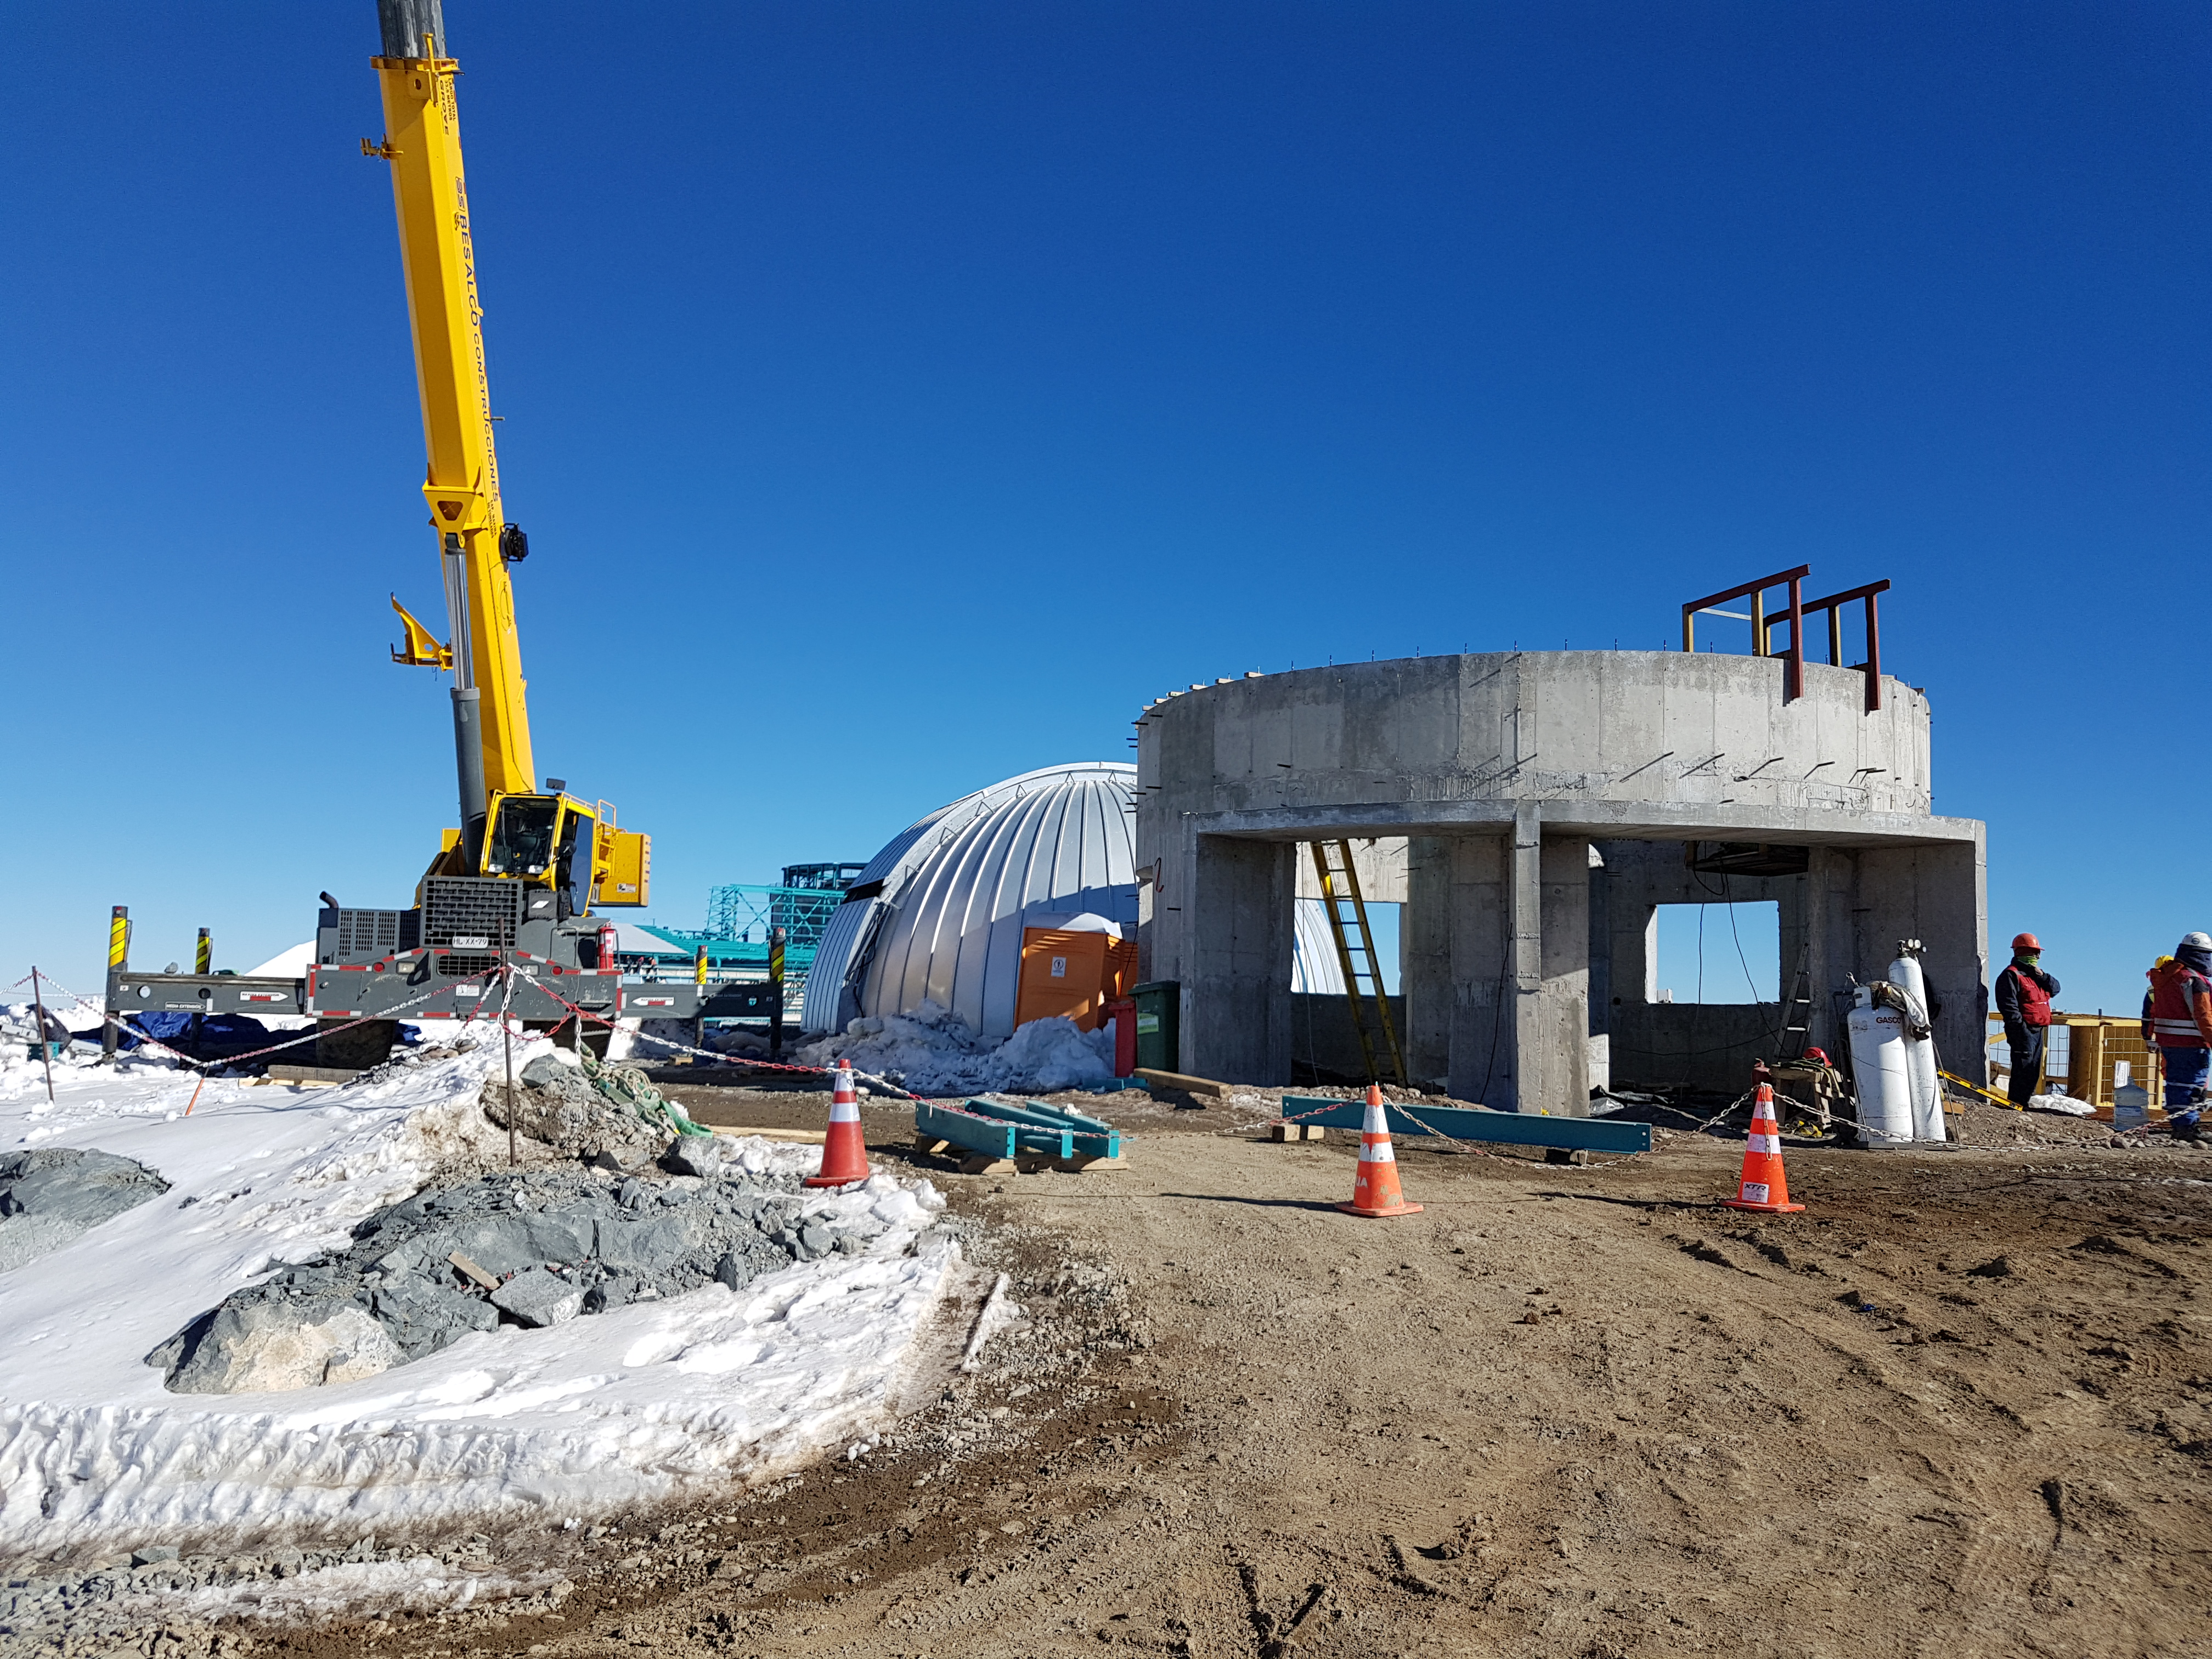

Construction Update

The lower enclosure for the Auxiliary Telescope

Credit: Rubin Observatory/NSF/AURA